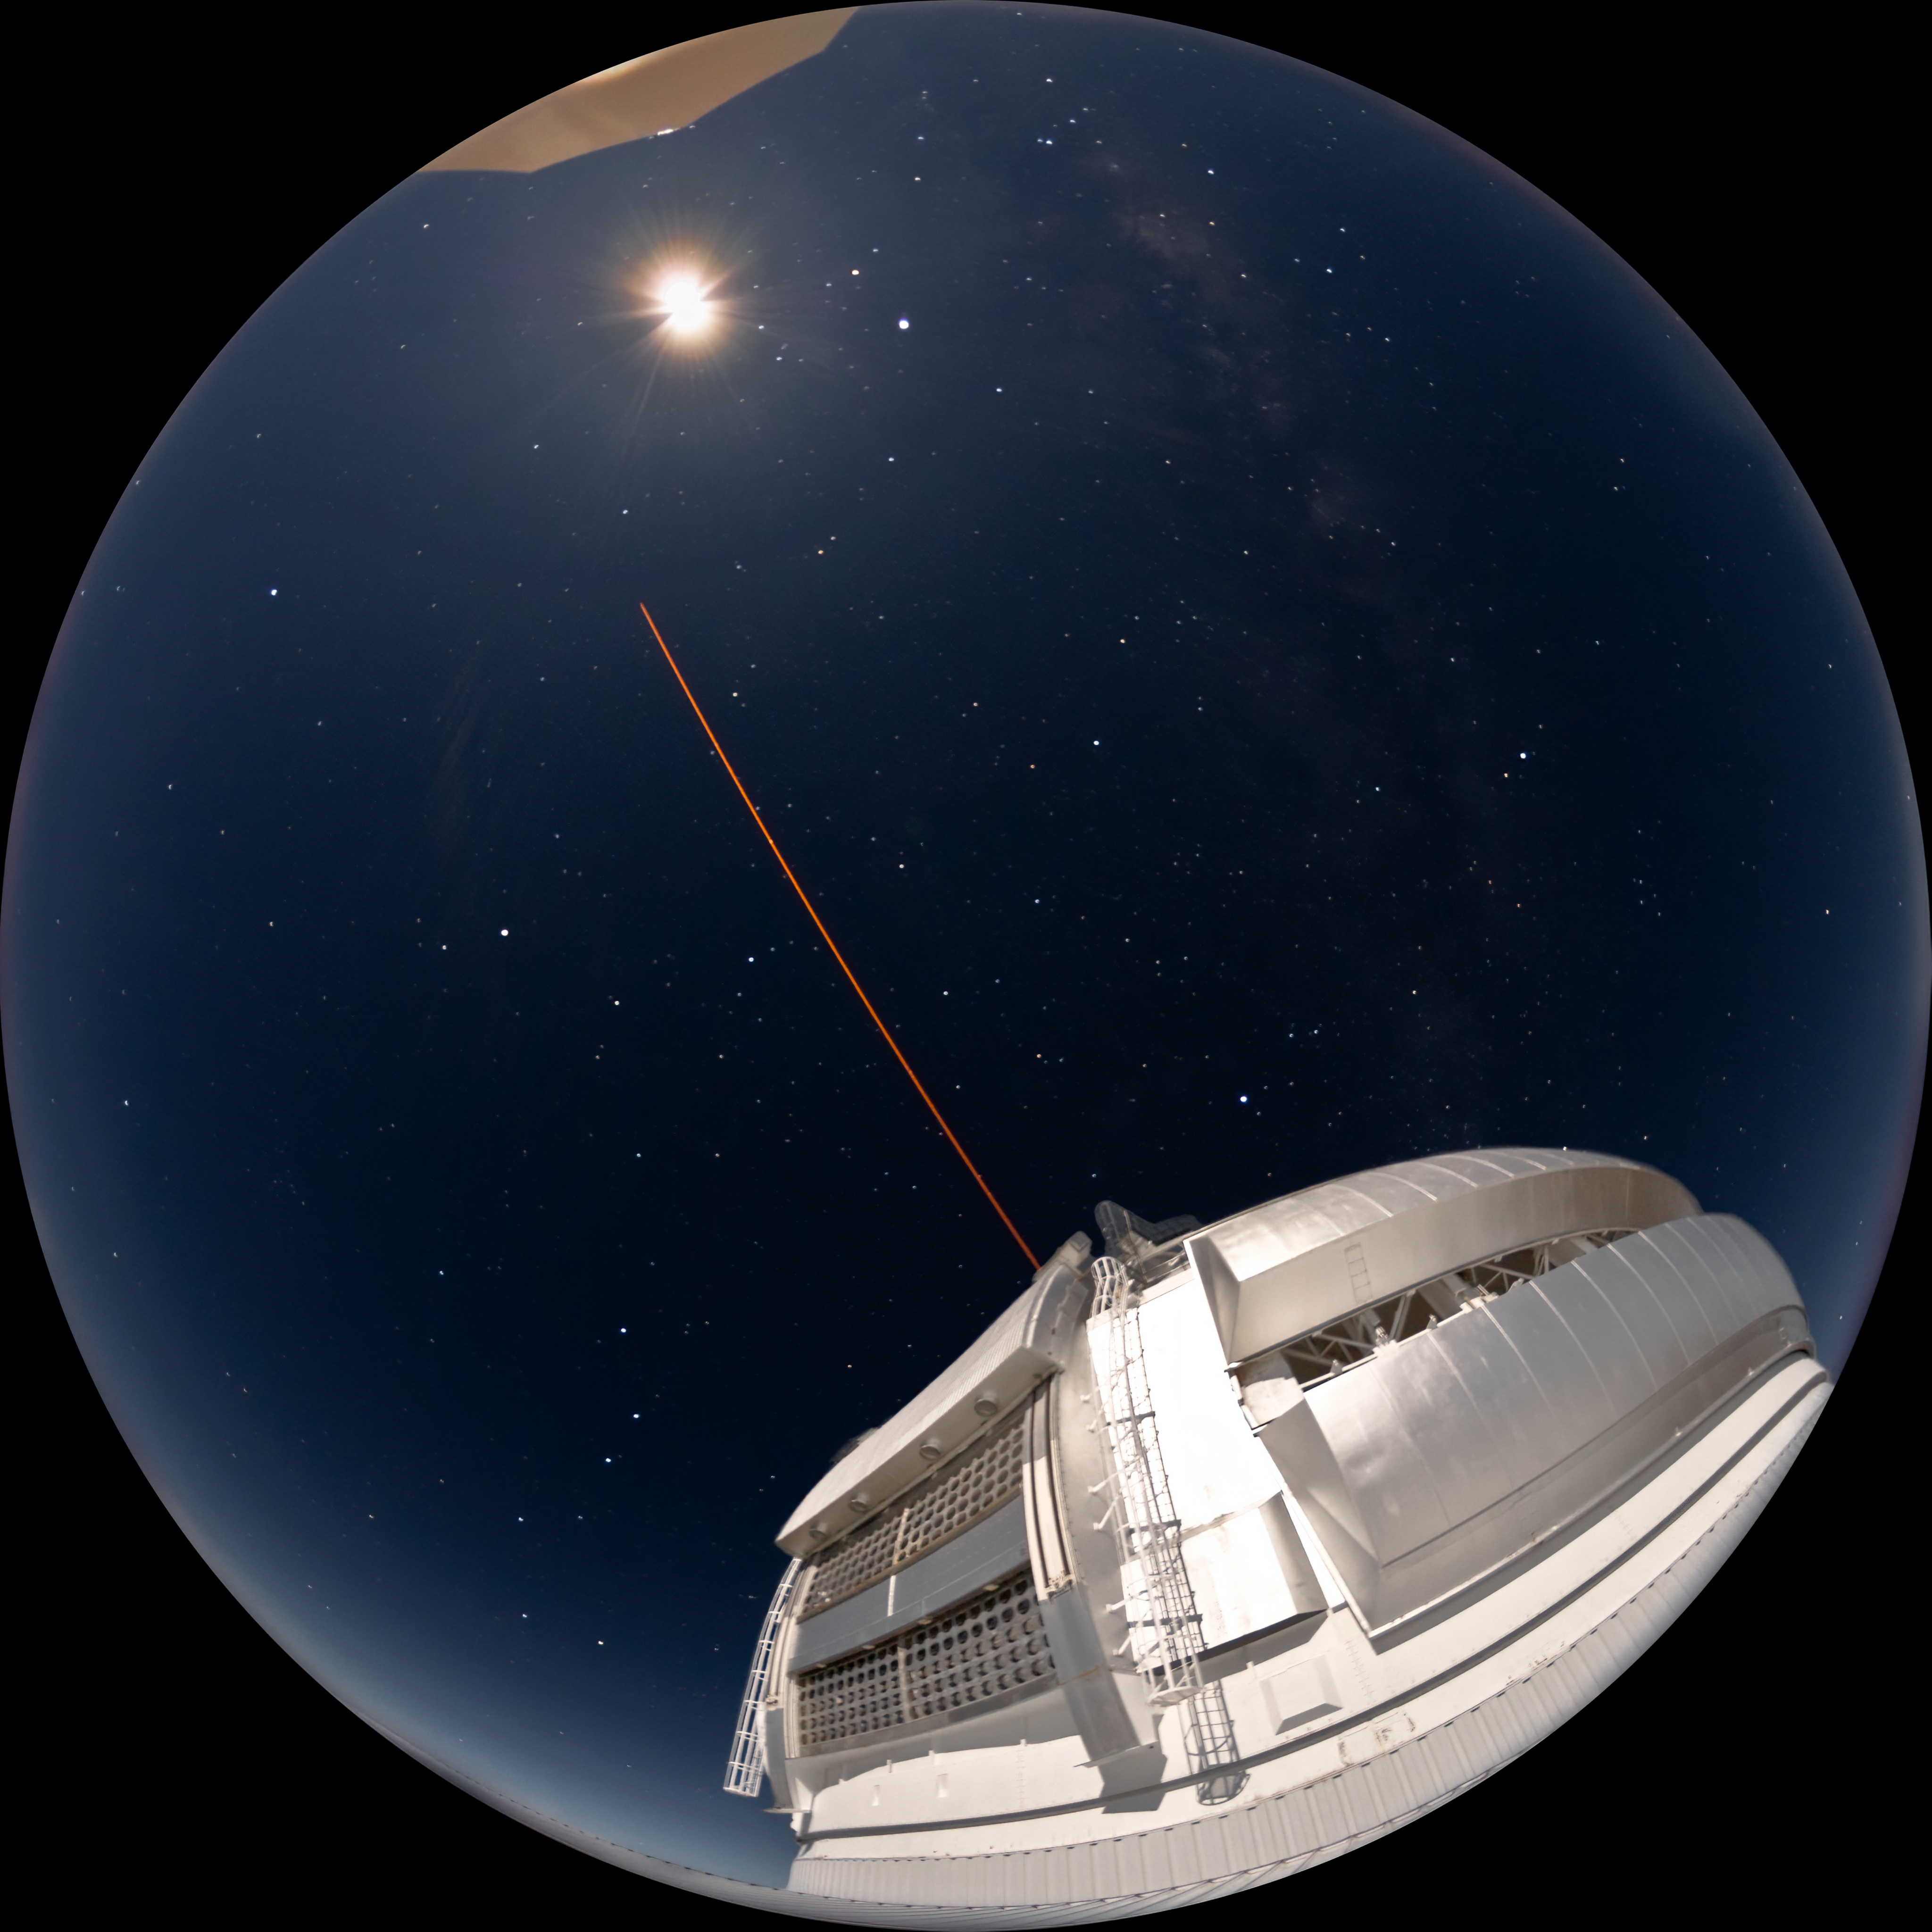

Gemini North LGS Under Moon Light

In this fisheye image, Gemini North is visible in moon light as it uses the Laser Guide Star system.

Credit: International Gemini Observatory